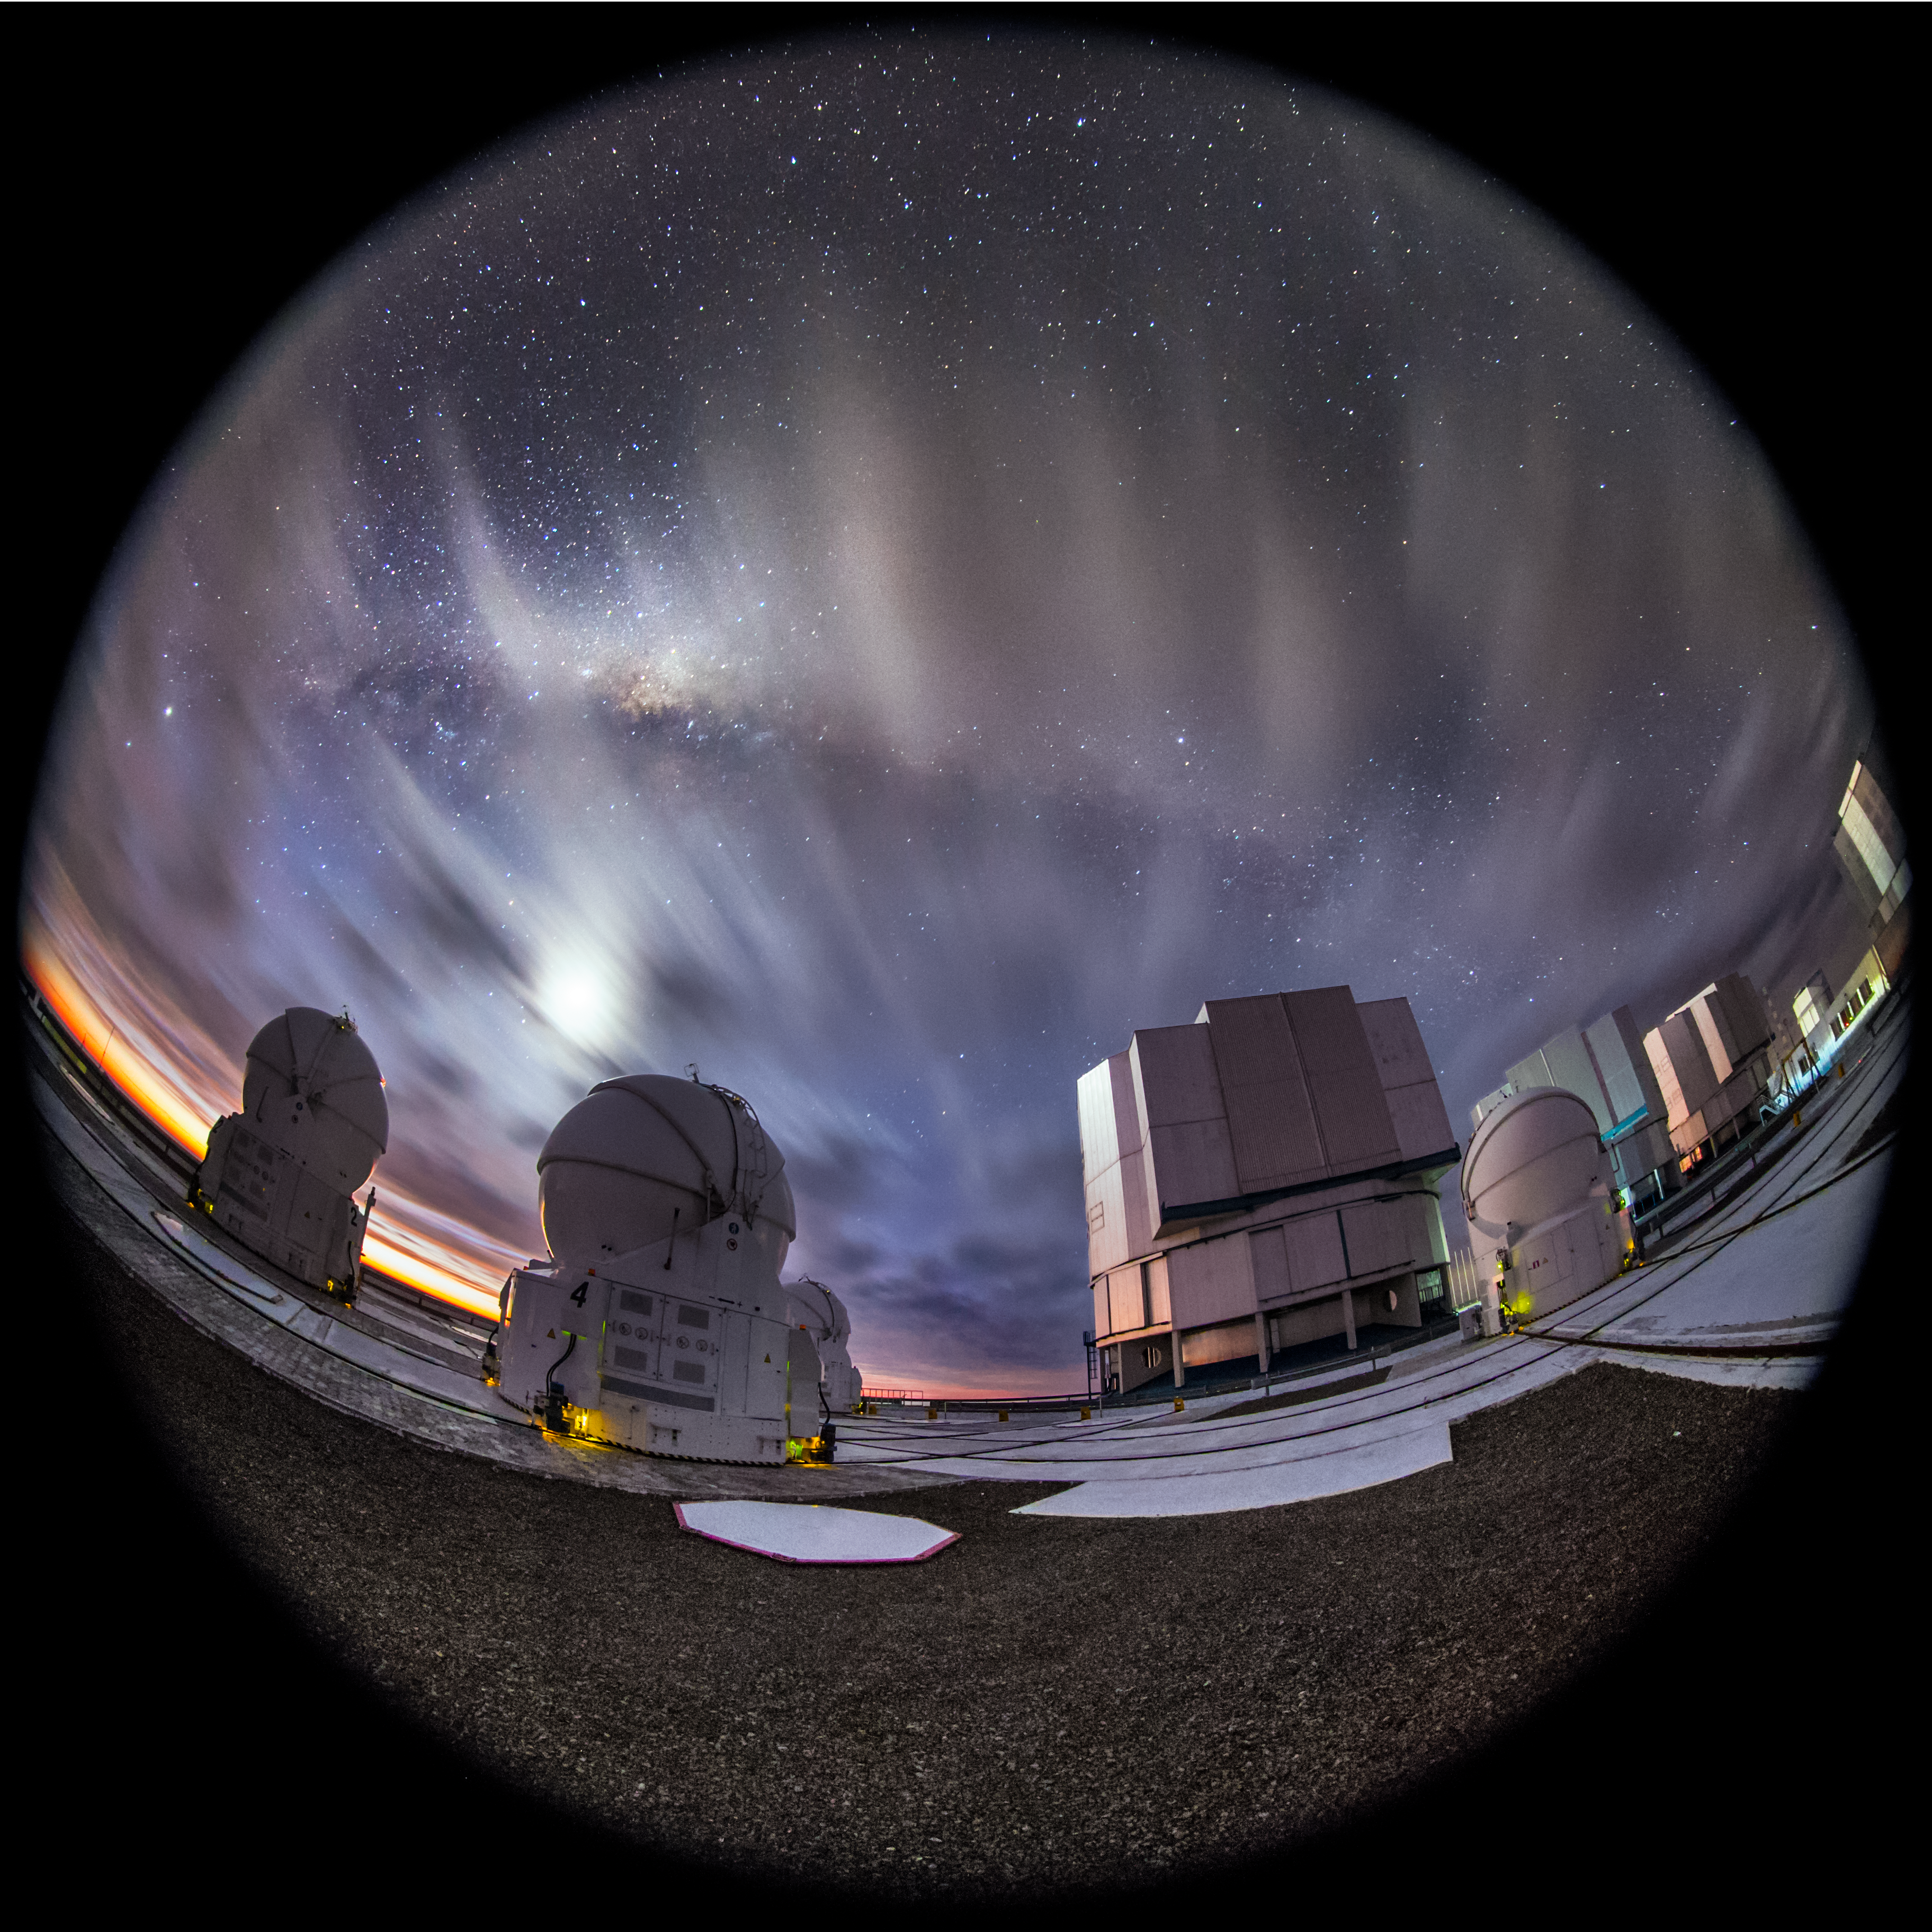

A spectacular display

After sunset a partially cloudy sky can cause a beautiful show of colours. In the foreground of this fisheye fulldome image, some of the ESO-operated Very Large Telescope (VLT) is visible. The VLT is based at the Cerro Paranal site in the Atacama Desert of northern Chile. It is the world's most advanced optical instrument, consisting of four Unit Telescopes with main mirrors of 8.2 metres diametre each, and four smaller Auxiliary Telescopes.

Credit: ESO/M. Claro